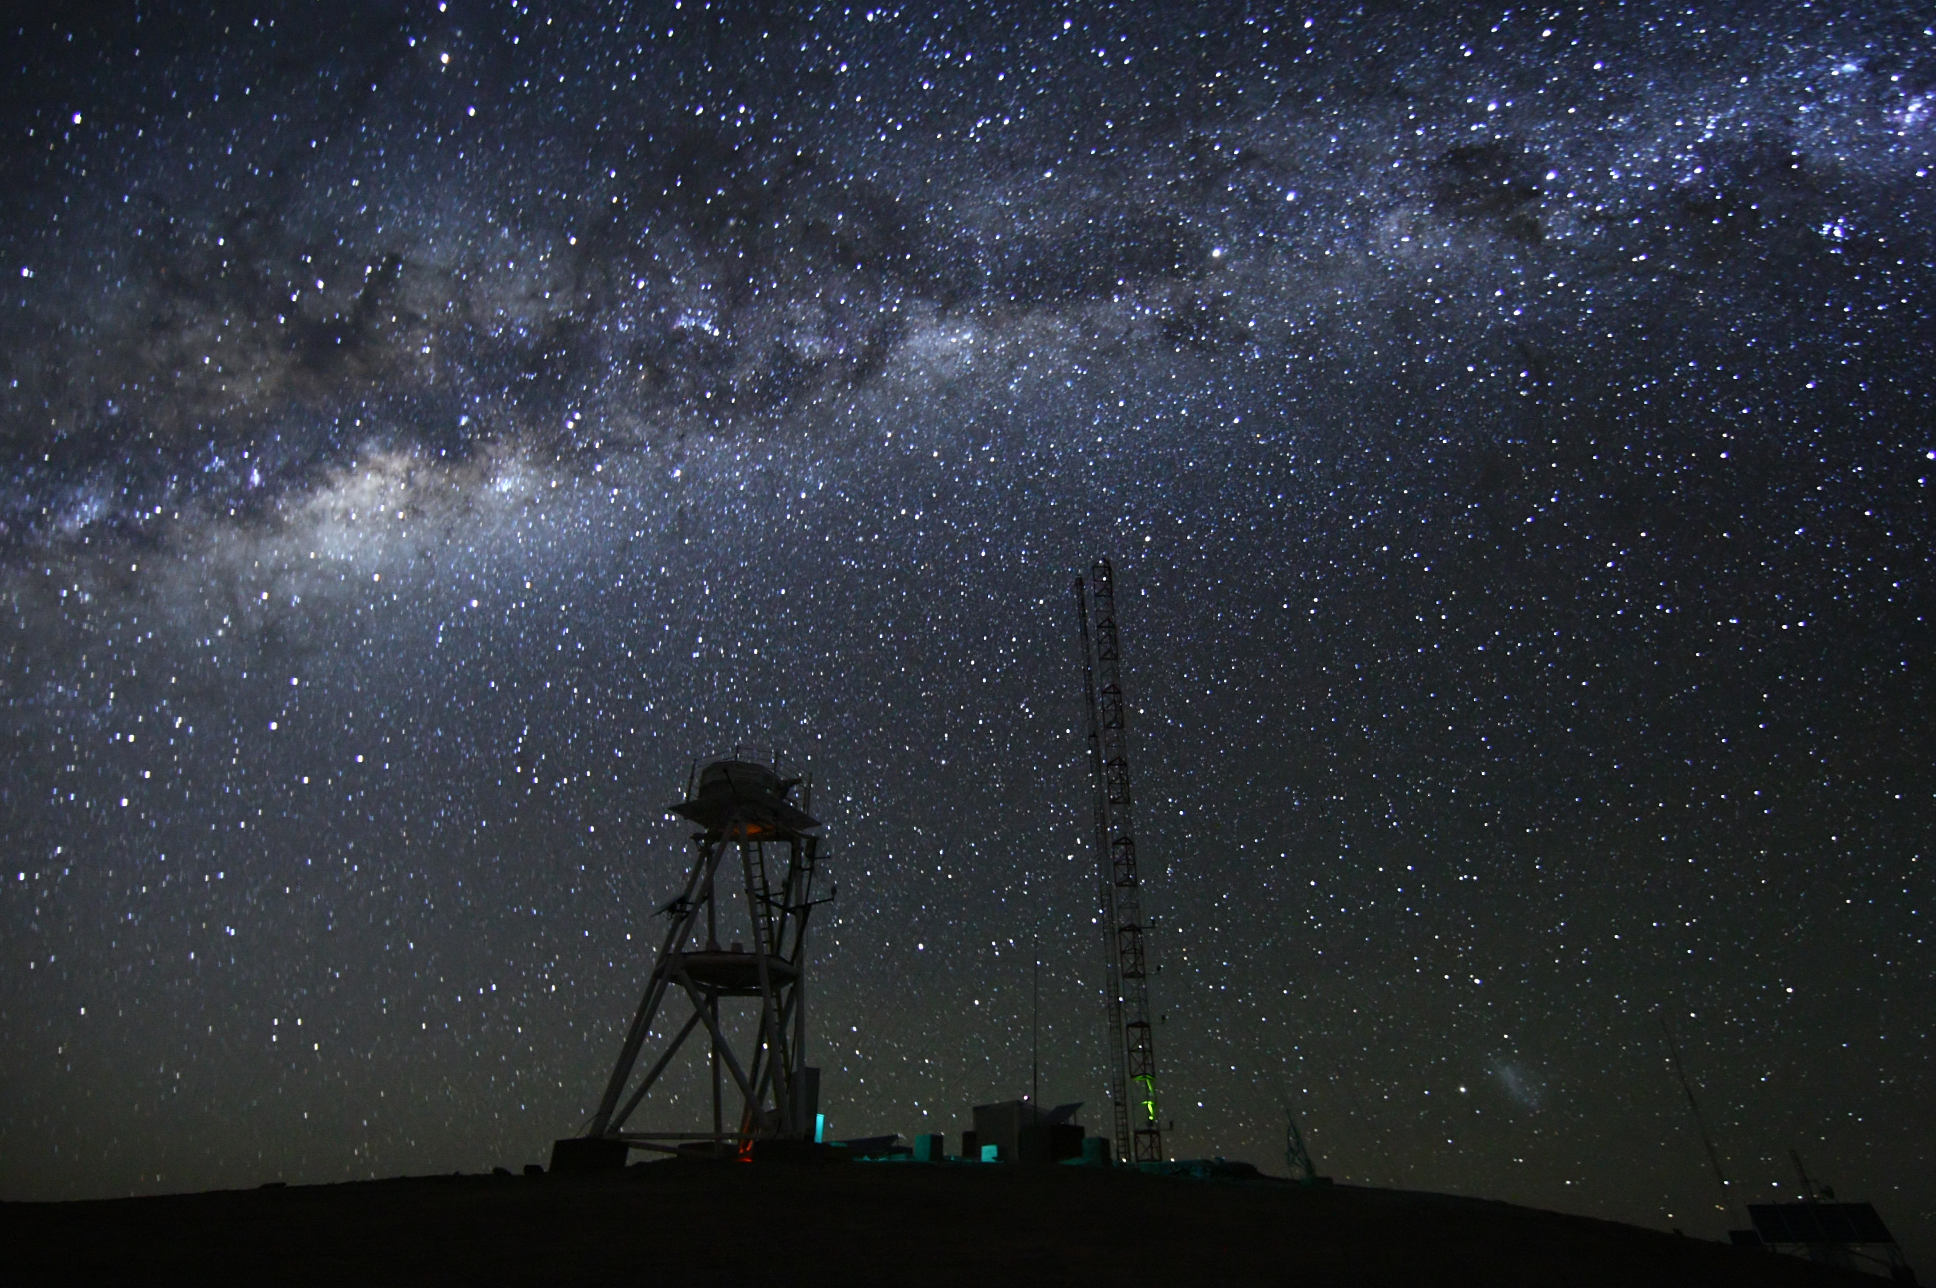

Cerro Armazones at night

Image at night at the ESO Astronomical Site Monitor on Cerro Armazones in the Chilean desert. Located near ESO's Paranal Observatory, home of the Very Large Telescope (VLT), Cerro Armazones is a candidate site for the European Extremely Large Telescope (E-ELT). There are half a dozen potential sites for the E-ELT, which, with its 40-metre-class diameter mirror, will be the world’s biggest eye on the sky. The E-ELT Site Selection Advisory Committee picked Cerro Armazones as the recommended site on its final shortlist of choices. The committee picked Armazones because of its excellent sky quality and its ability to integrate its operation with the existing Paranal Observatory.

Credit: ESO